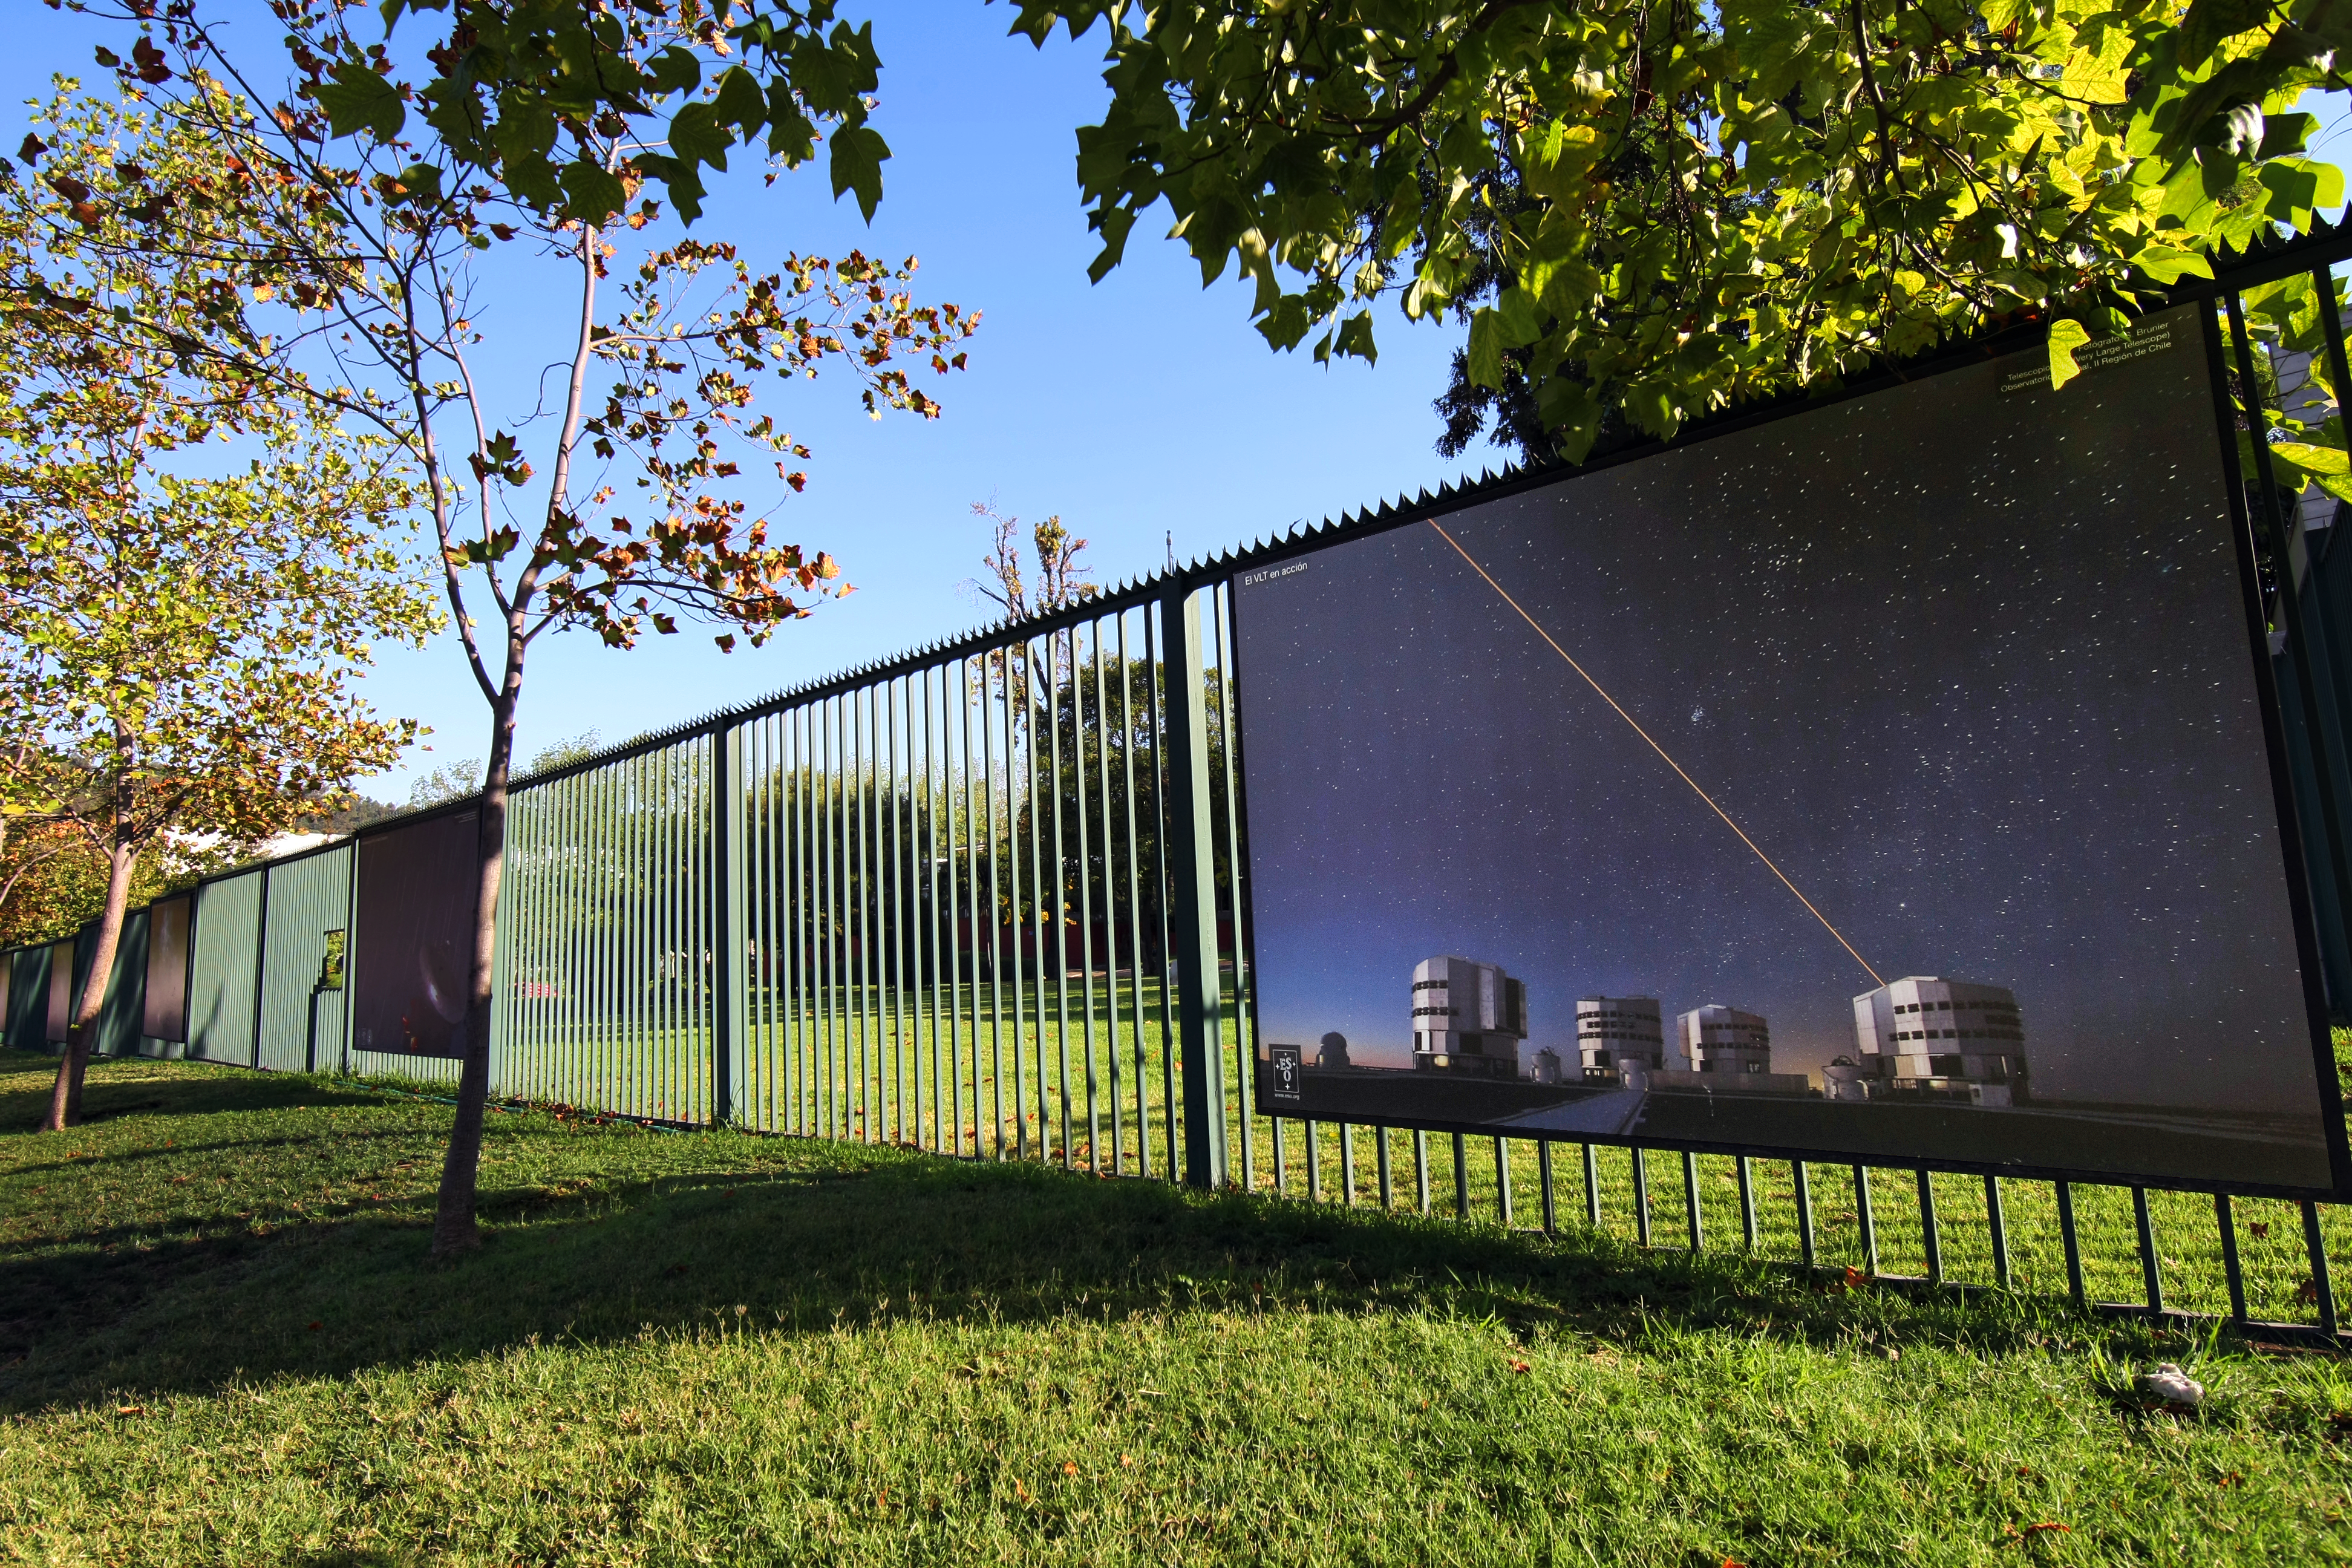

Entretenidas actividades en ESO y ALMA con motivo del Día de la Astronomía en Chile

Como parte de la celebración del Día Nacional de la Astronomía en Chile, el público podrá conocer la sede en Santiago de ESO y ALMA y disfrutar de entretenidas actividades, como tours guiados por las hermosas fotografías del Universo desplegadas en la reja exterior del recinto.

Credit: ESO